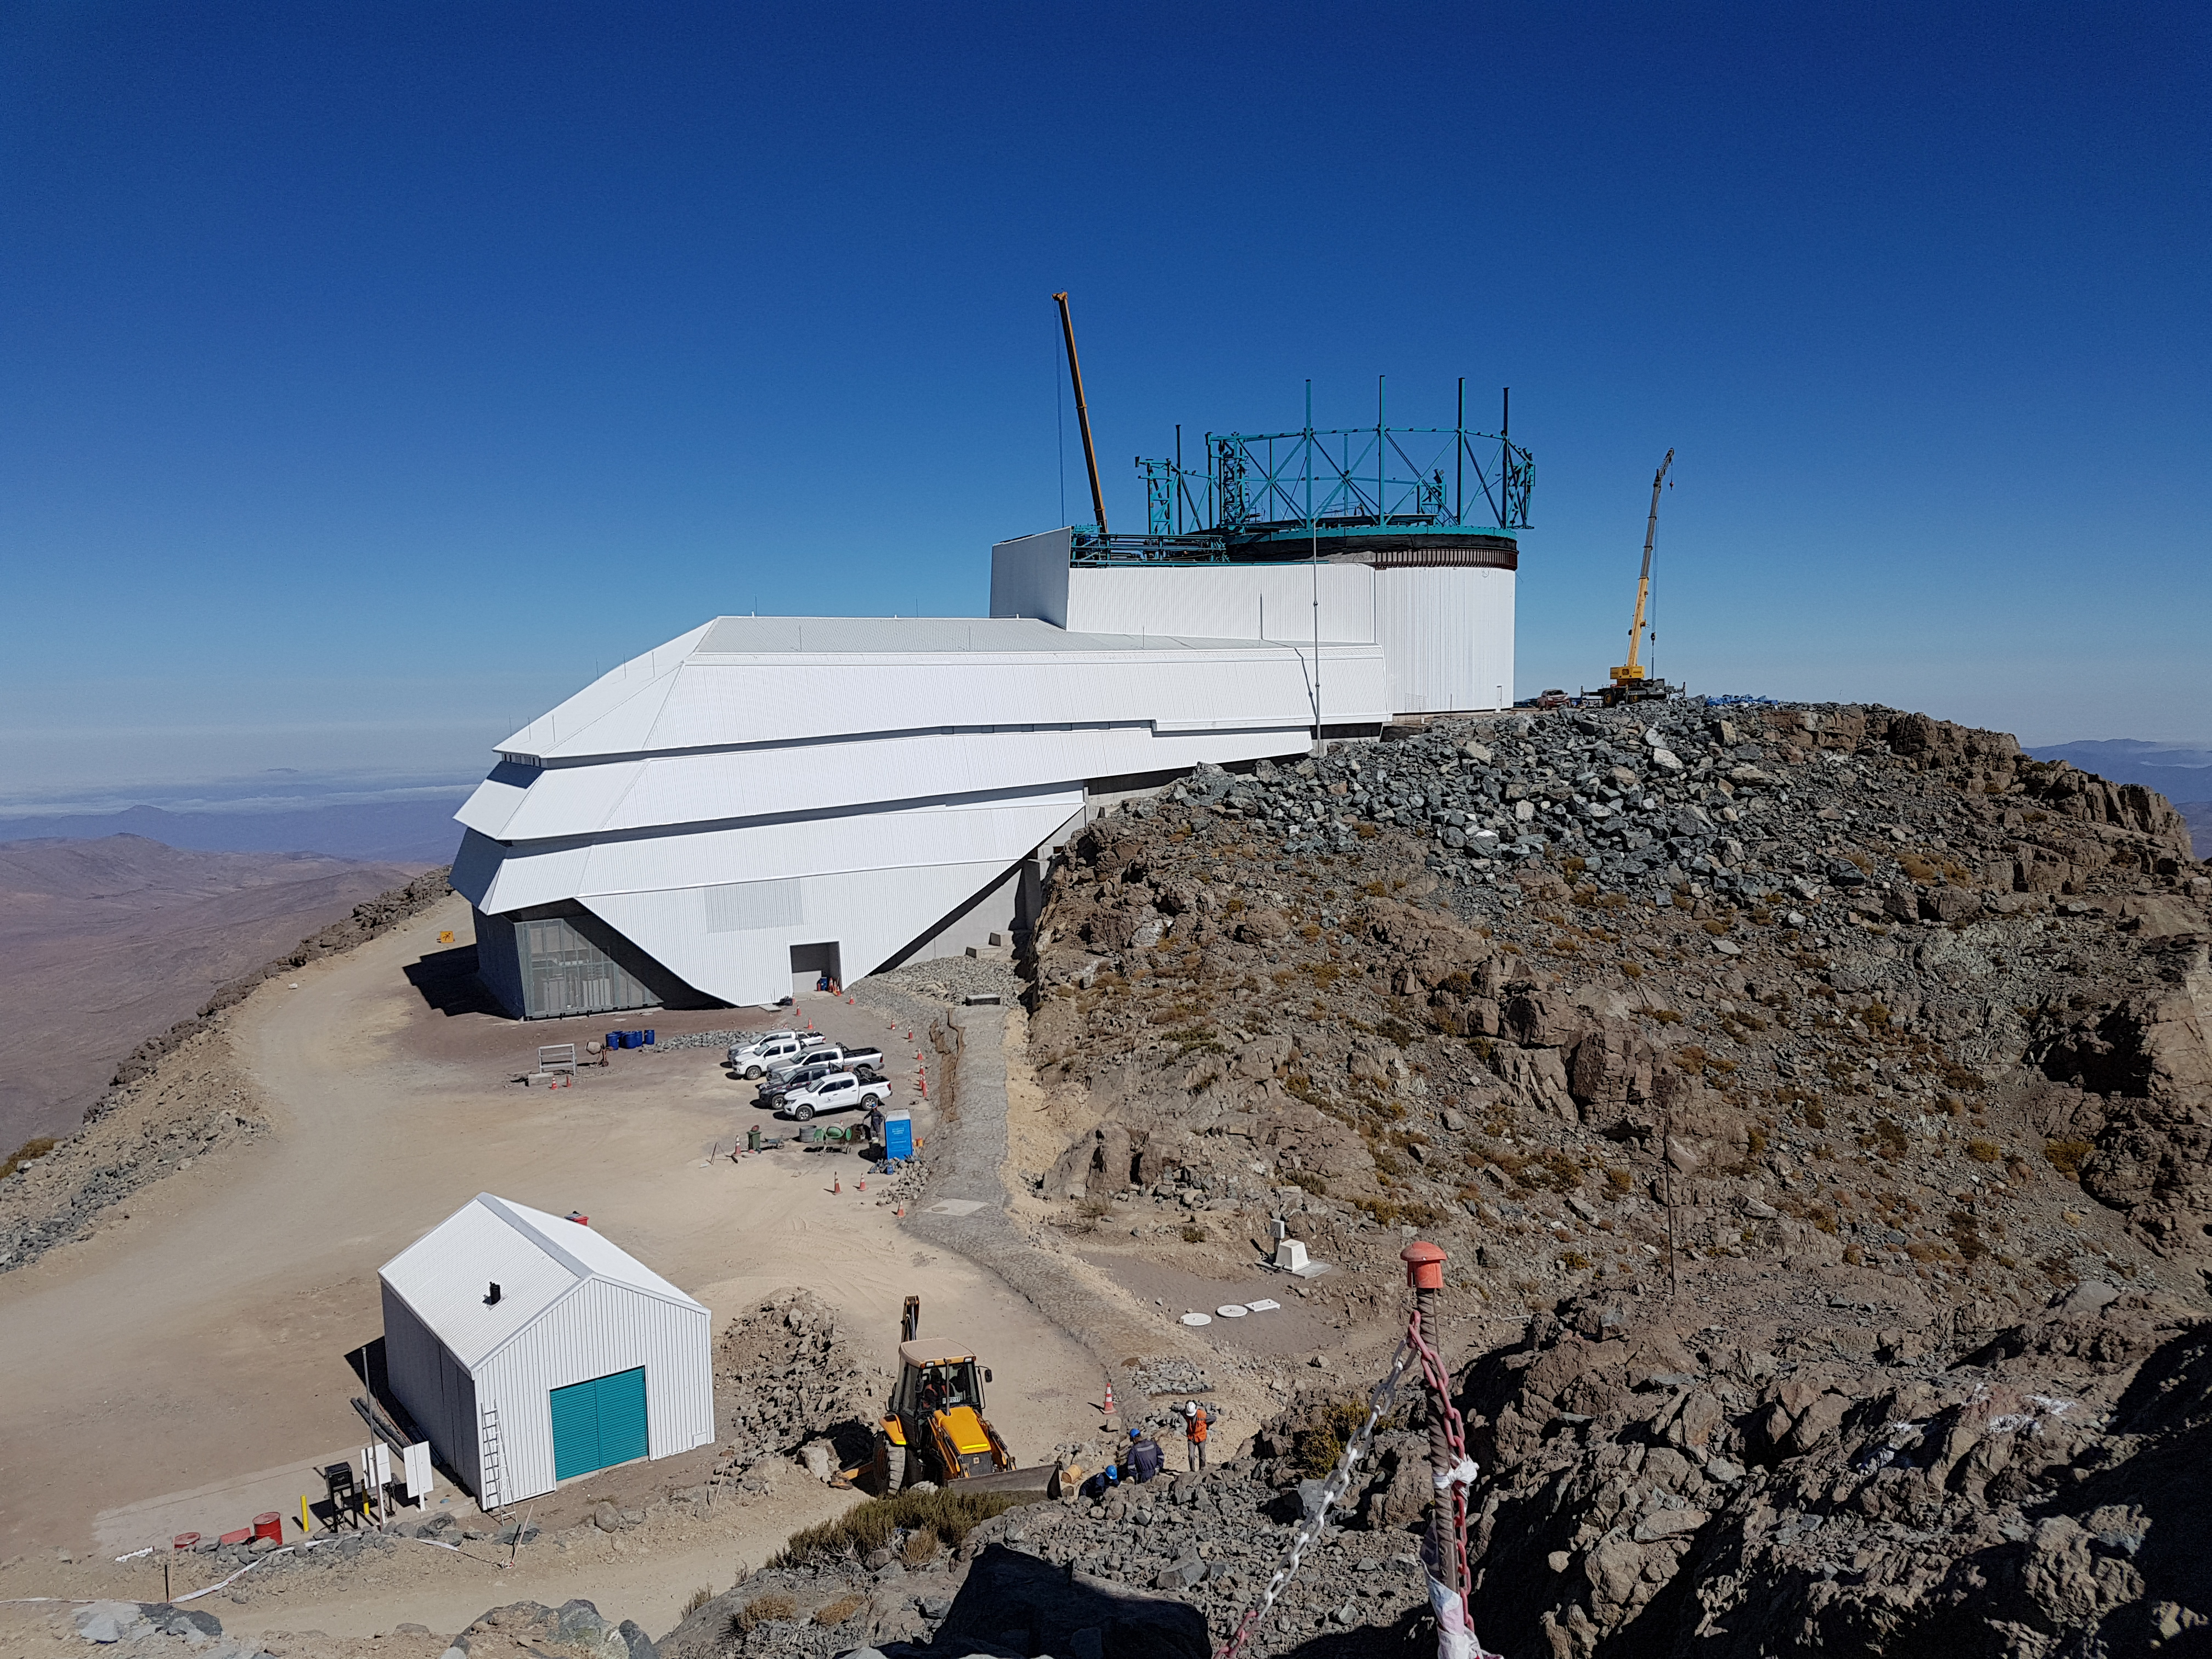

Summit Update. Besalco guarantee period

Summit site construction site status in April, 2018. General Contractor Besalco is completing punch list items.

Credit: Rubin Observatory/NSF/AURA